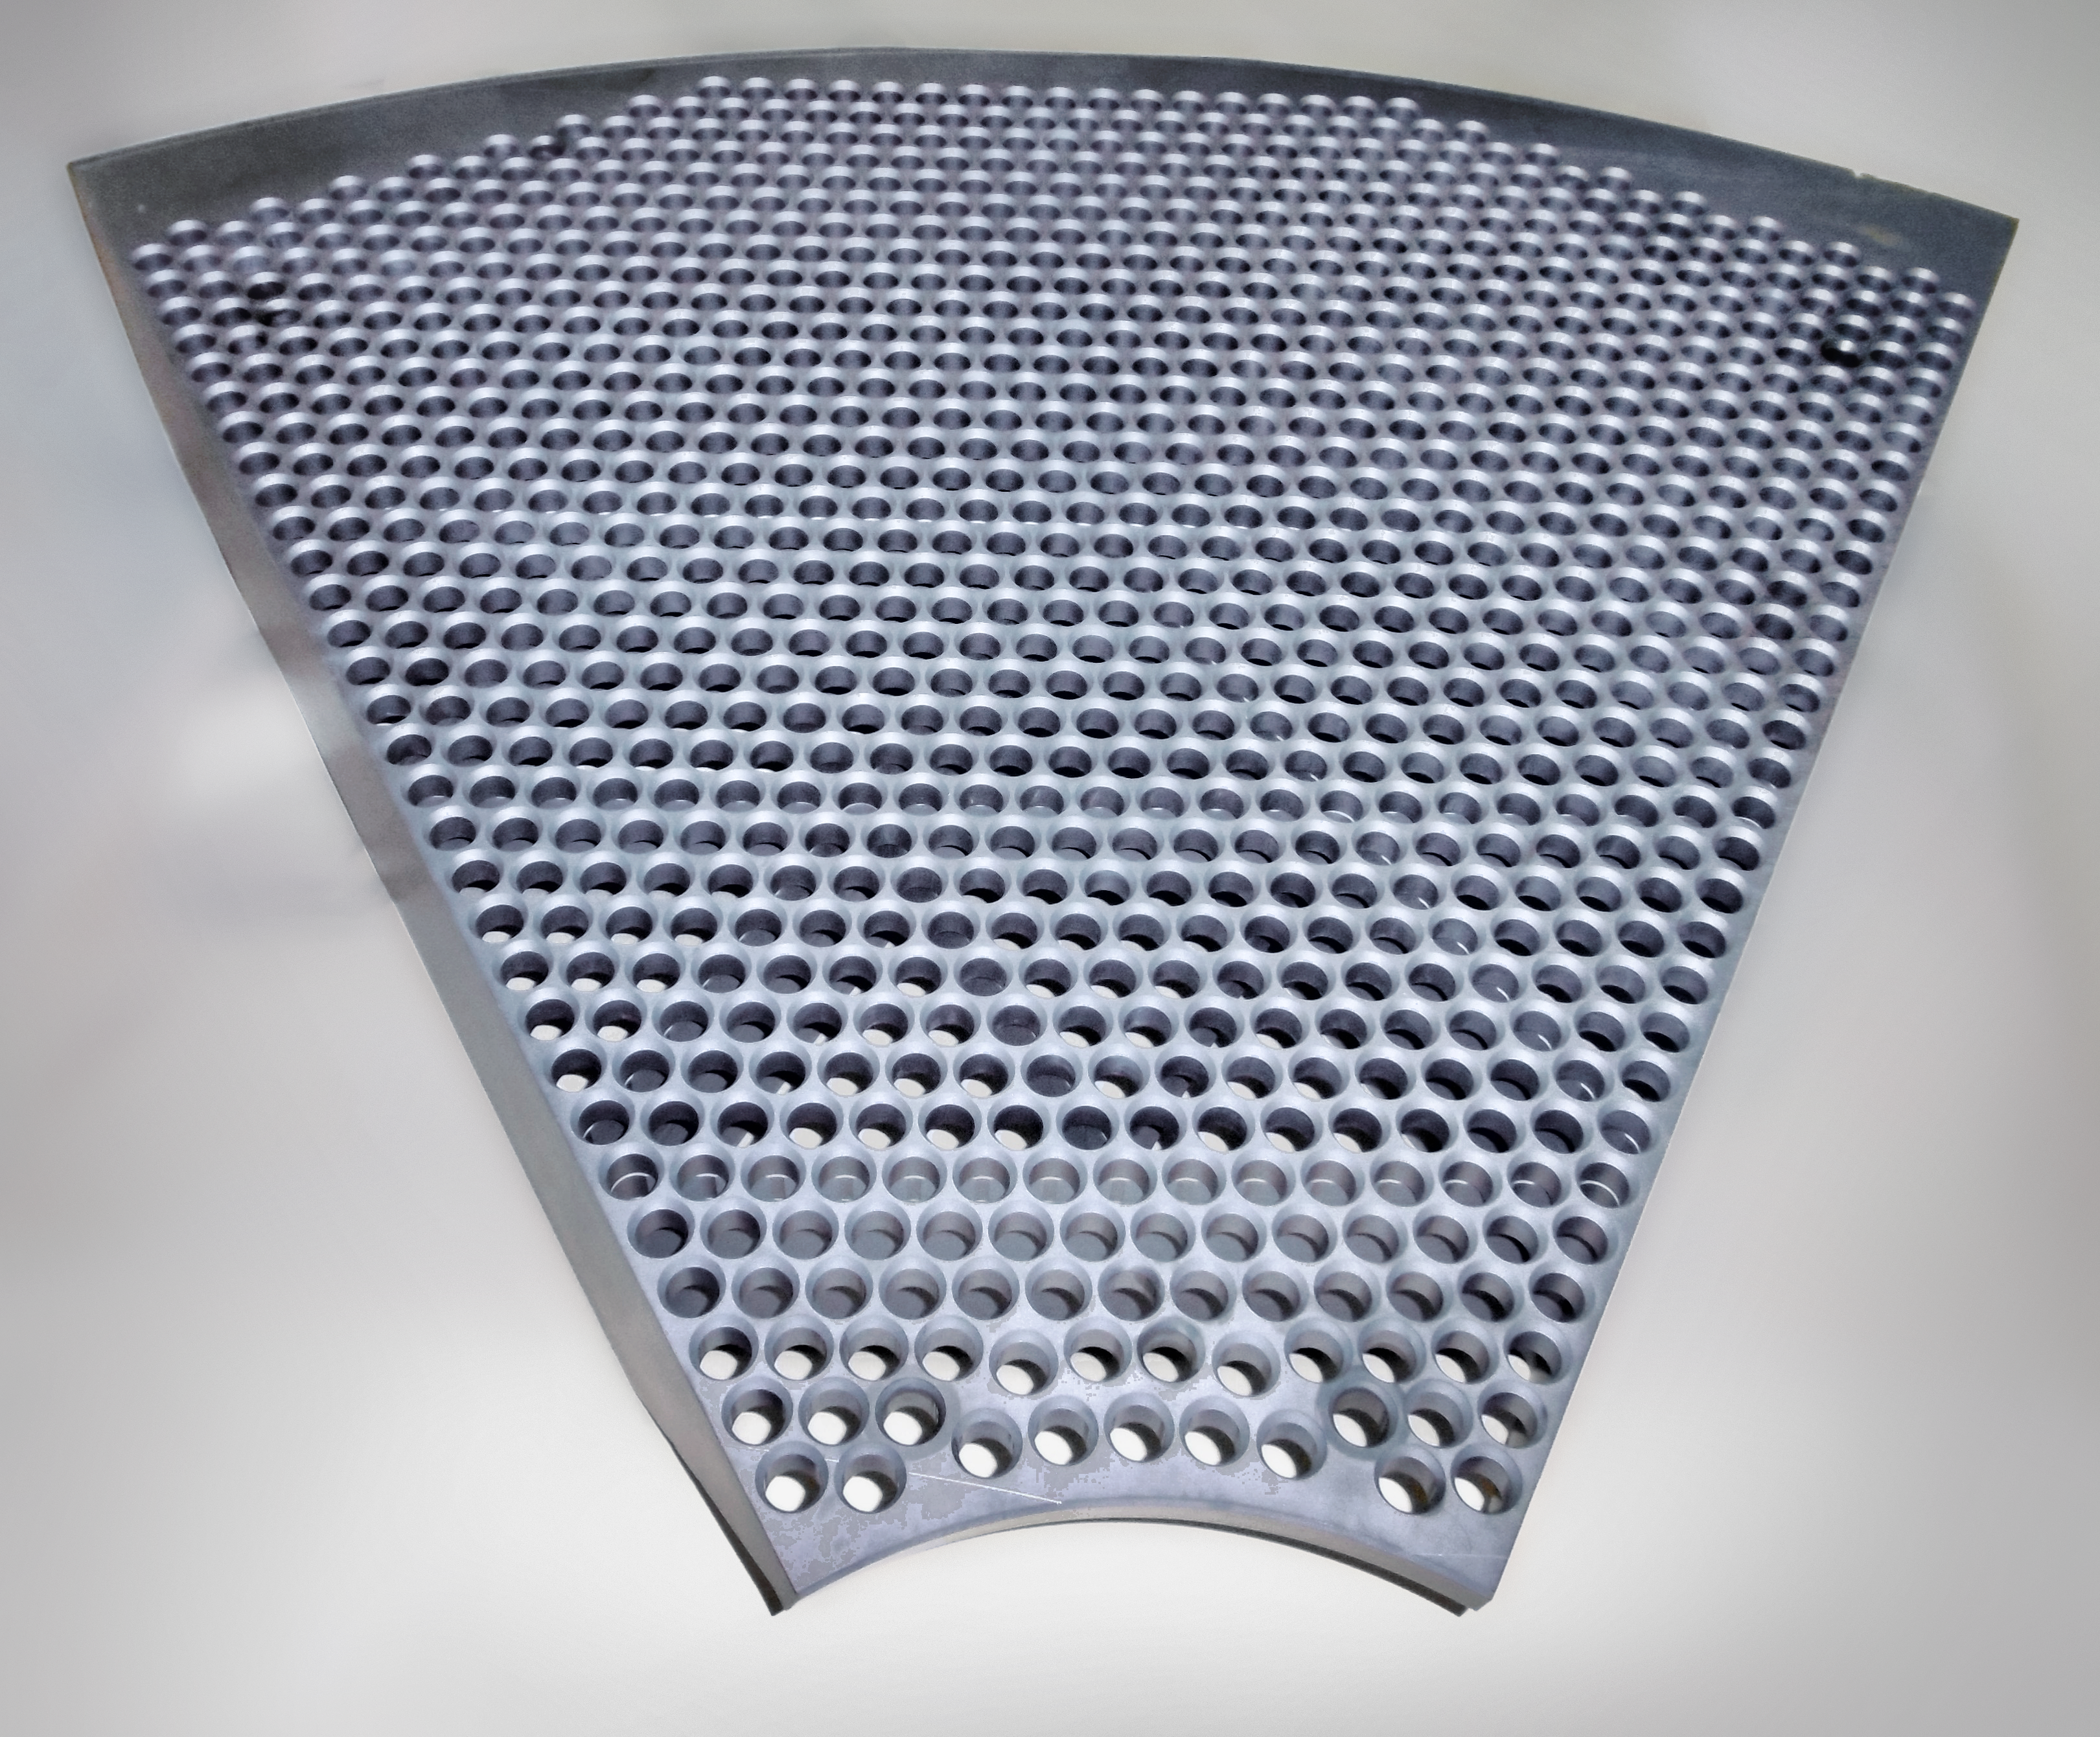

Support for the ELT's mirror M4

This image shows hardware used in the construction of the mirror M4 of ESO's Extremely Large Telescope.

Credit: ESO